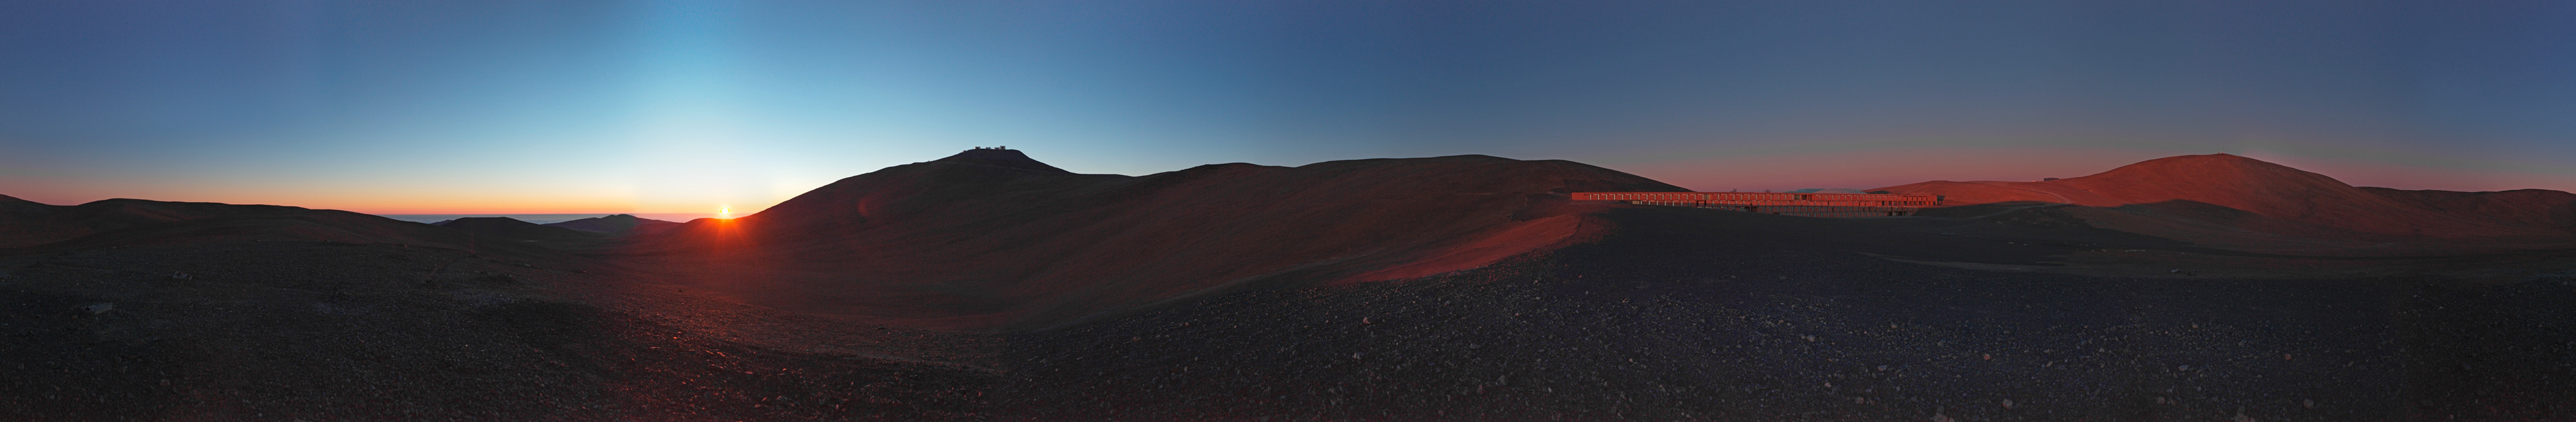

Panorama of Paranal

360 degree panorama taken in the surroundings of Paranal Observatory. In the left of the image, the iconic silhouette of the Very Large Telescope can be spotted. To the right, the unique facade of La Residencia glistens under the setting Sun.

Credit: ESO